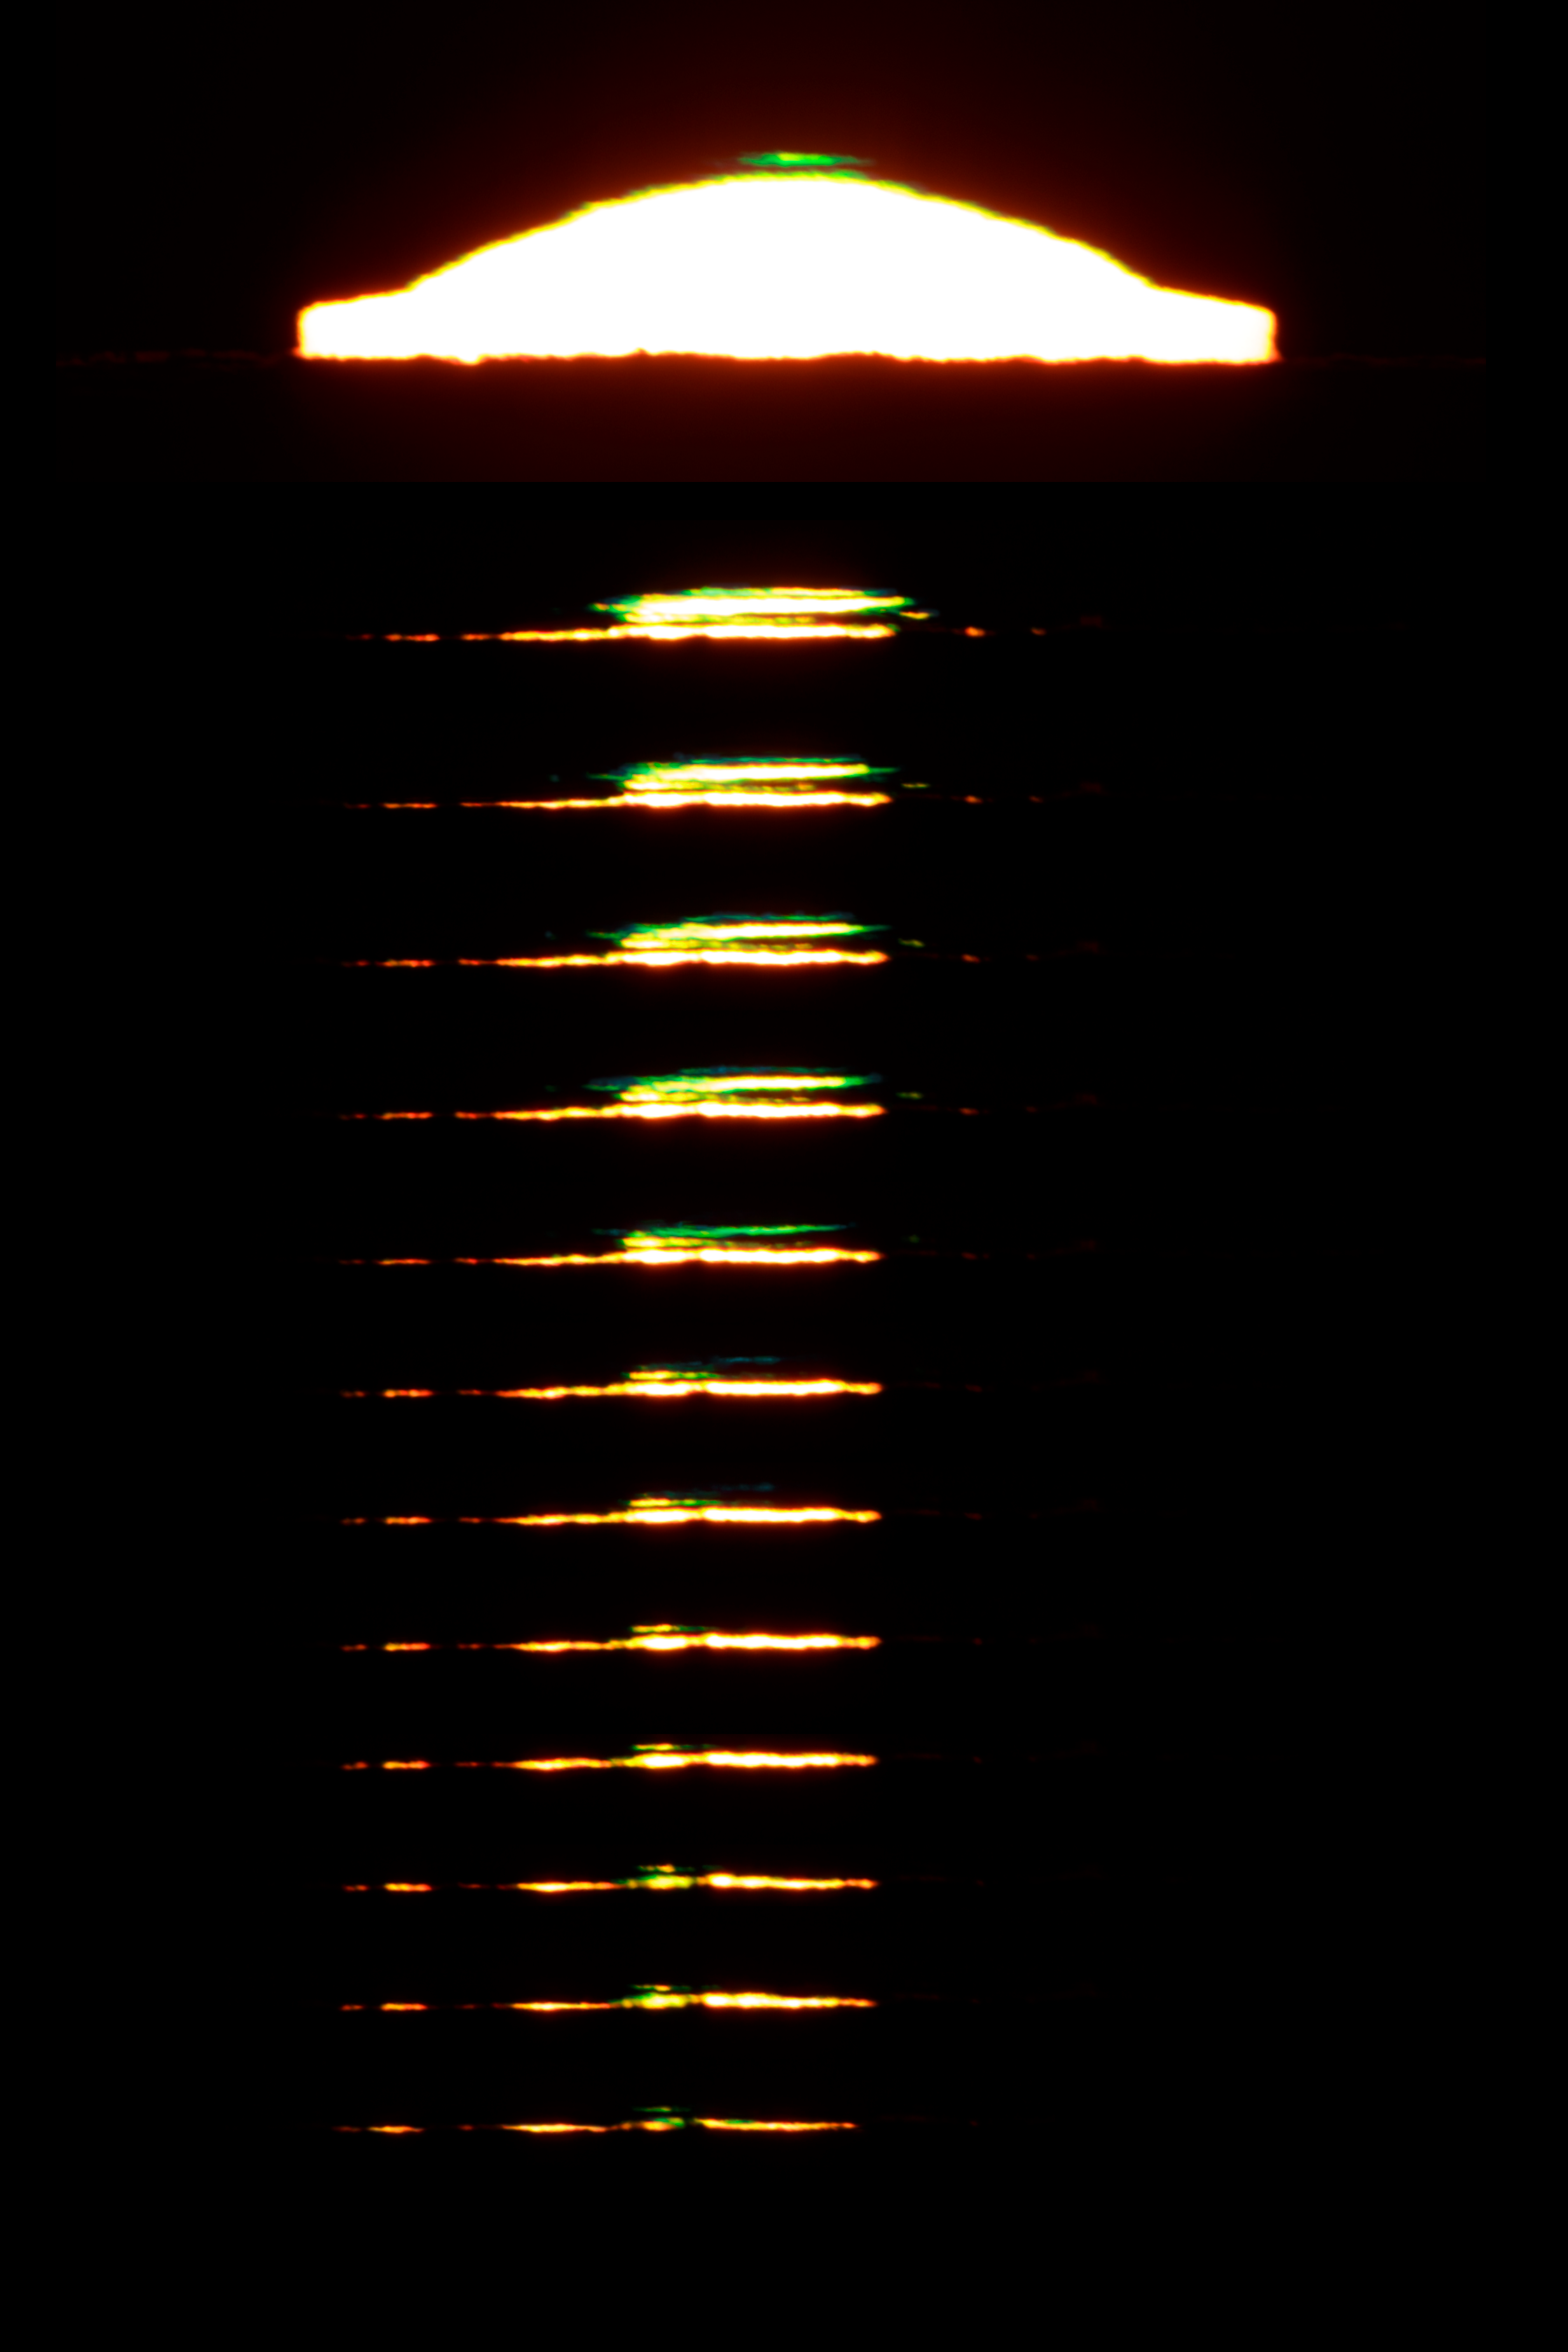

Colourful edges on the lowering Sun in La Silla

Dramatic sunset caught from ESO La Silla Observatory with incredibly clear skies over the horizon, allowing to capture several unique moments of so-called green and blue flashes before the Sun disappeared. The upper view shows the sun just a minute before sunset, the lower insets were taken very quickly (5 images per second) to get as many as possible moments of the blink-eye-time sunset color-flashing sequence. Captured on 1 July 2019.

Credit: ESO/P. Horálek